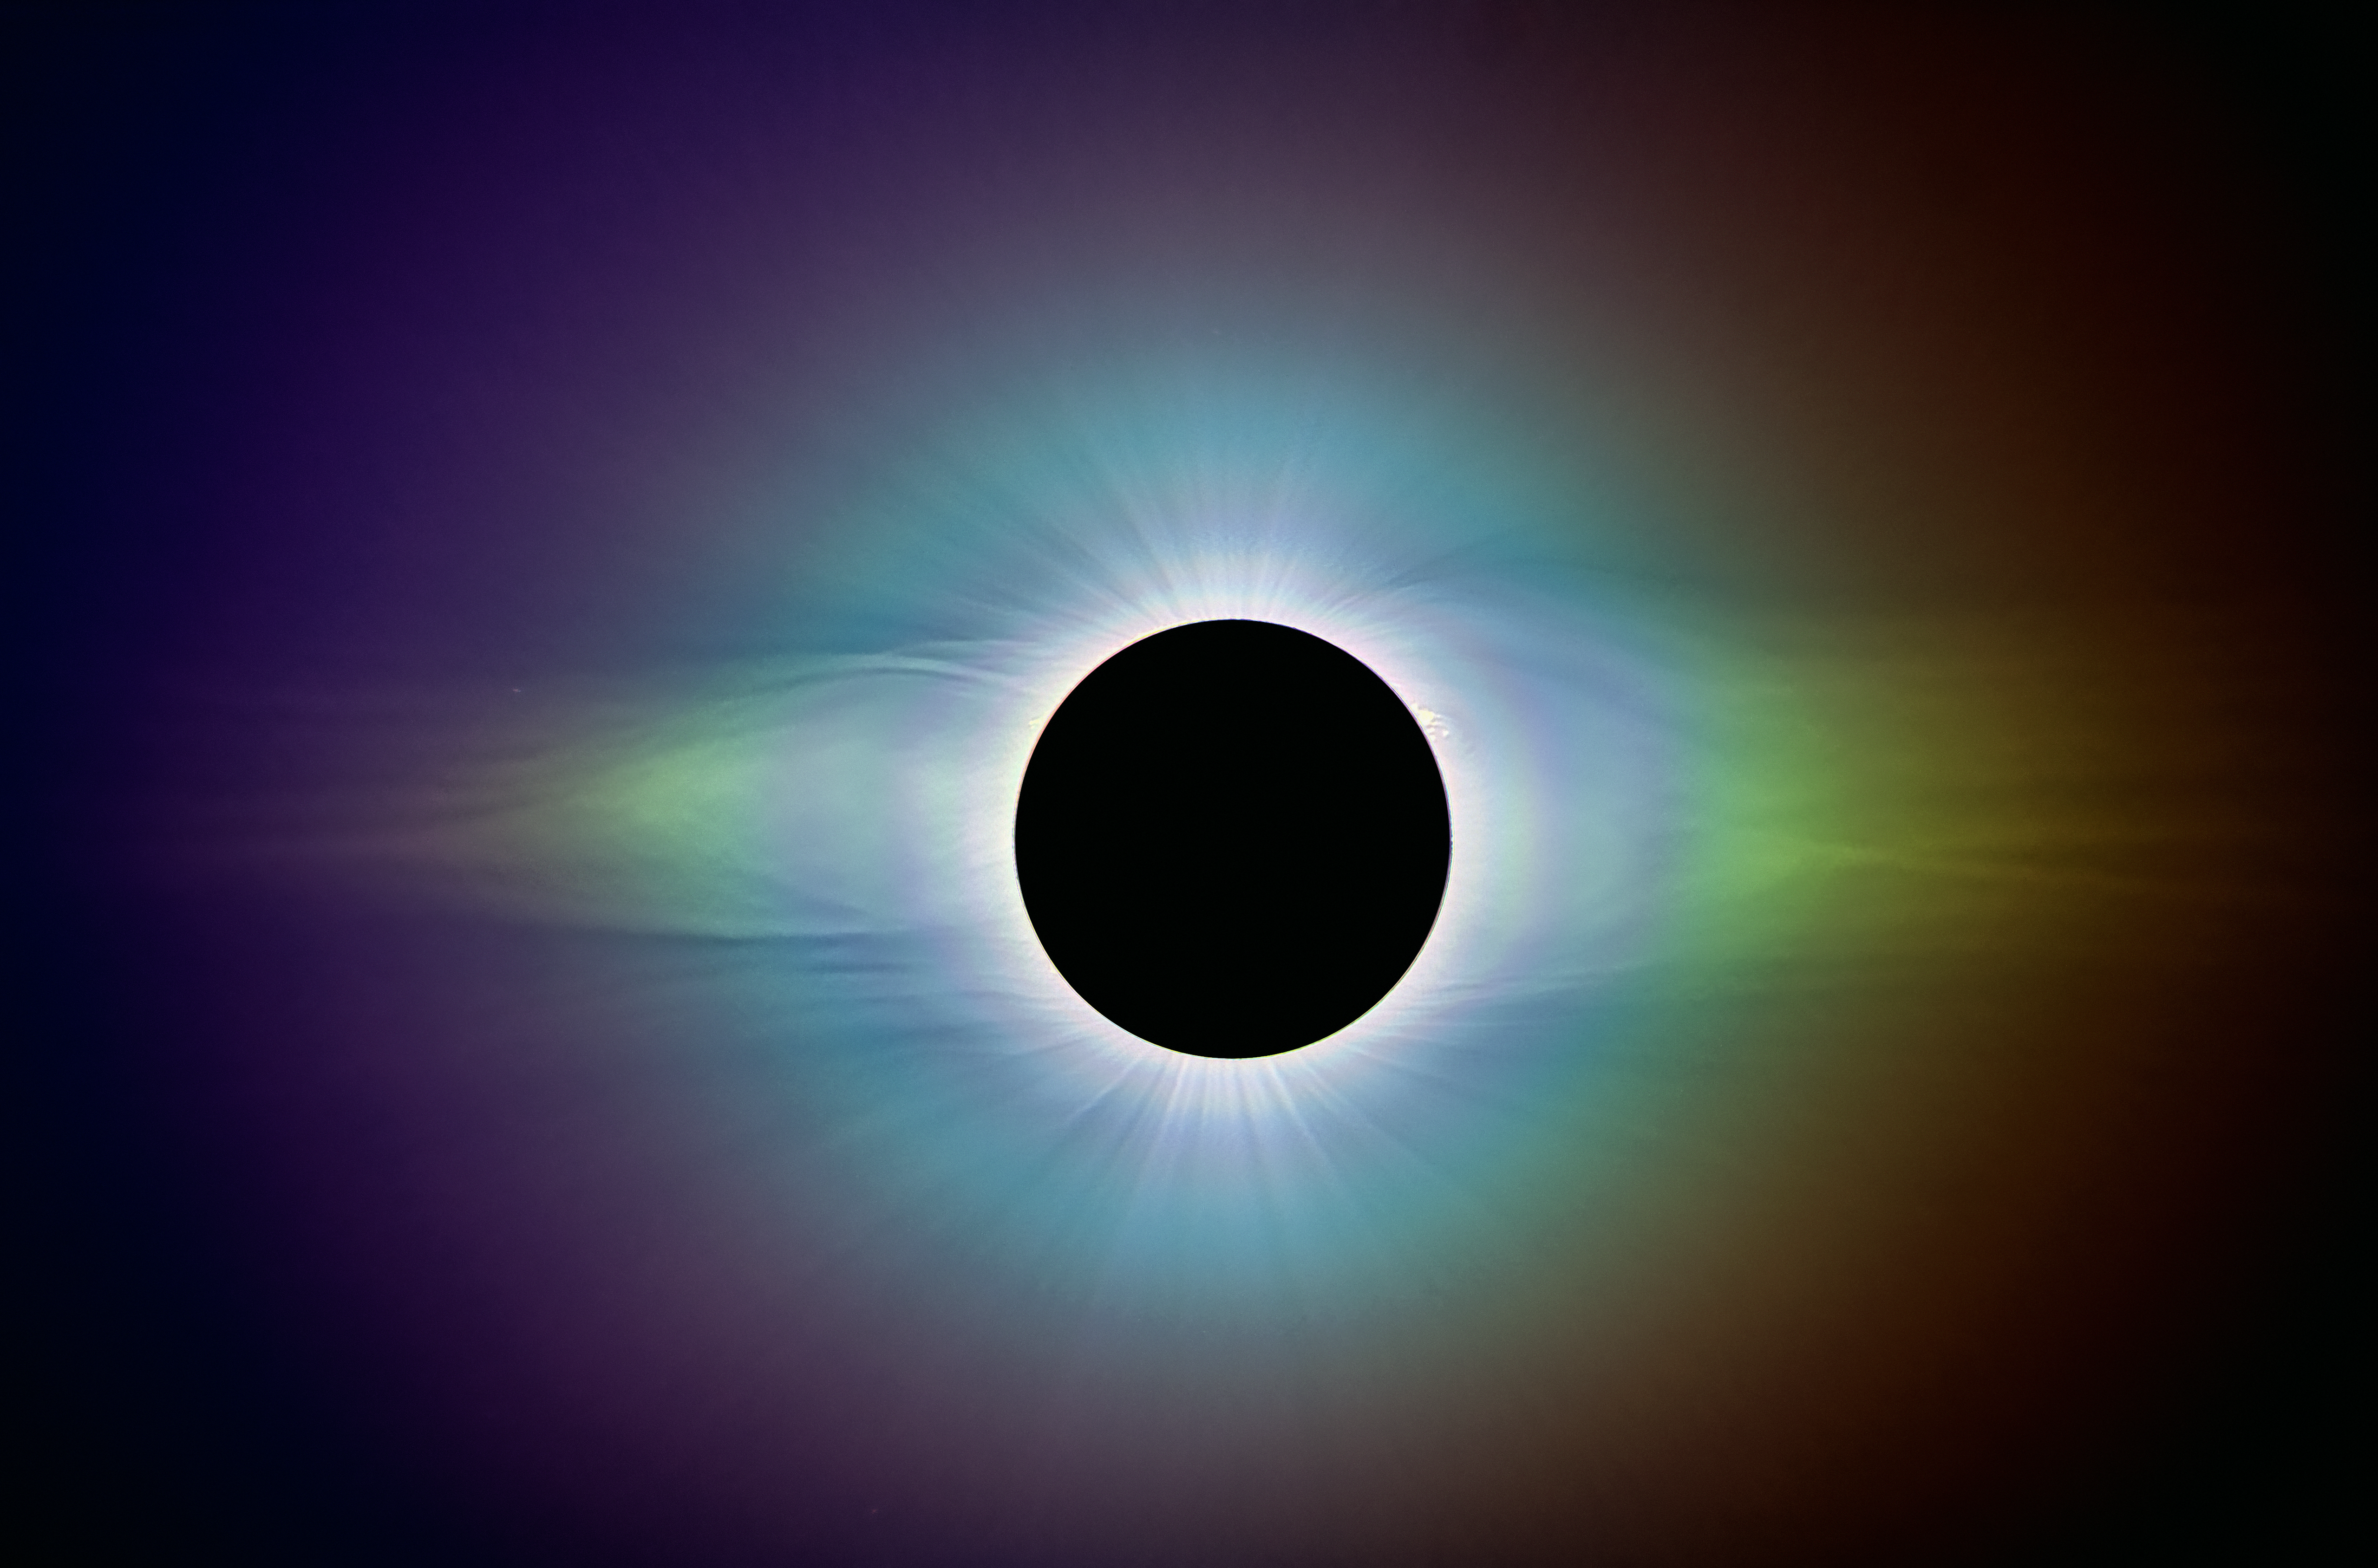

Polarised solar corona during 2019 La Silla Total Solar Eclipse

This image was taken by the ESA–CESAR team of scientists at the total solar eclipse visible from ESO's La Silla Observatory on 2 July 2019. It was made by combining multiple polarised images of the solar corona during totality to bring out the details in its structure.

Credit: ESA/CESAR